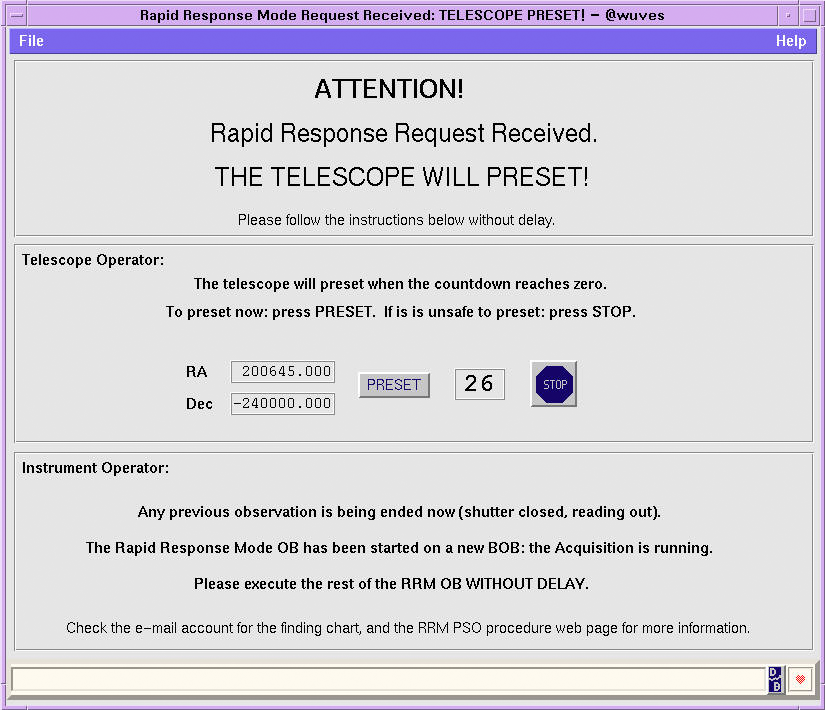

The newly identified cluster

Screenshot of the message appearing on the Kueyen (UT2 of ESO's Very Large Telescope) console when the Rapid Response Mode is triggered by a distant explosion. The current observation is terminated and the telescope is preset to the site of the explosion to take spectra. Astronomers at the console can if requested stop the procedure. Otherwise, they just need to align the slit of the spectrograph before the observations can start. The whole procedure lasts a few minutes only.

Credit: ESO